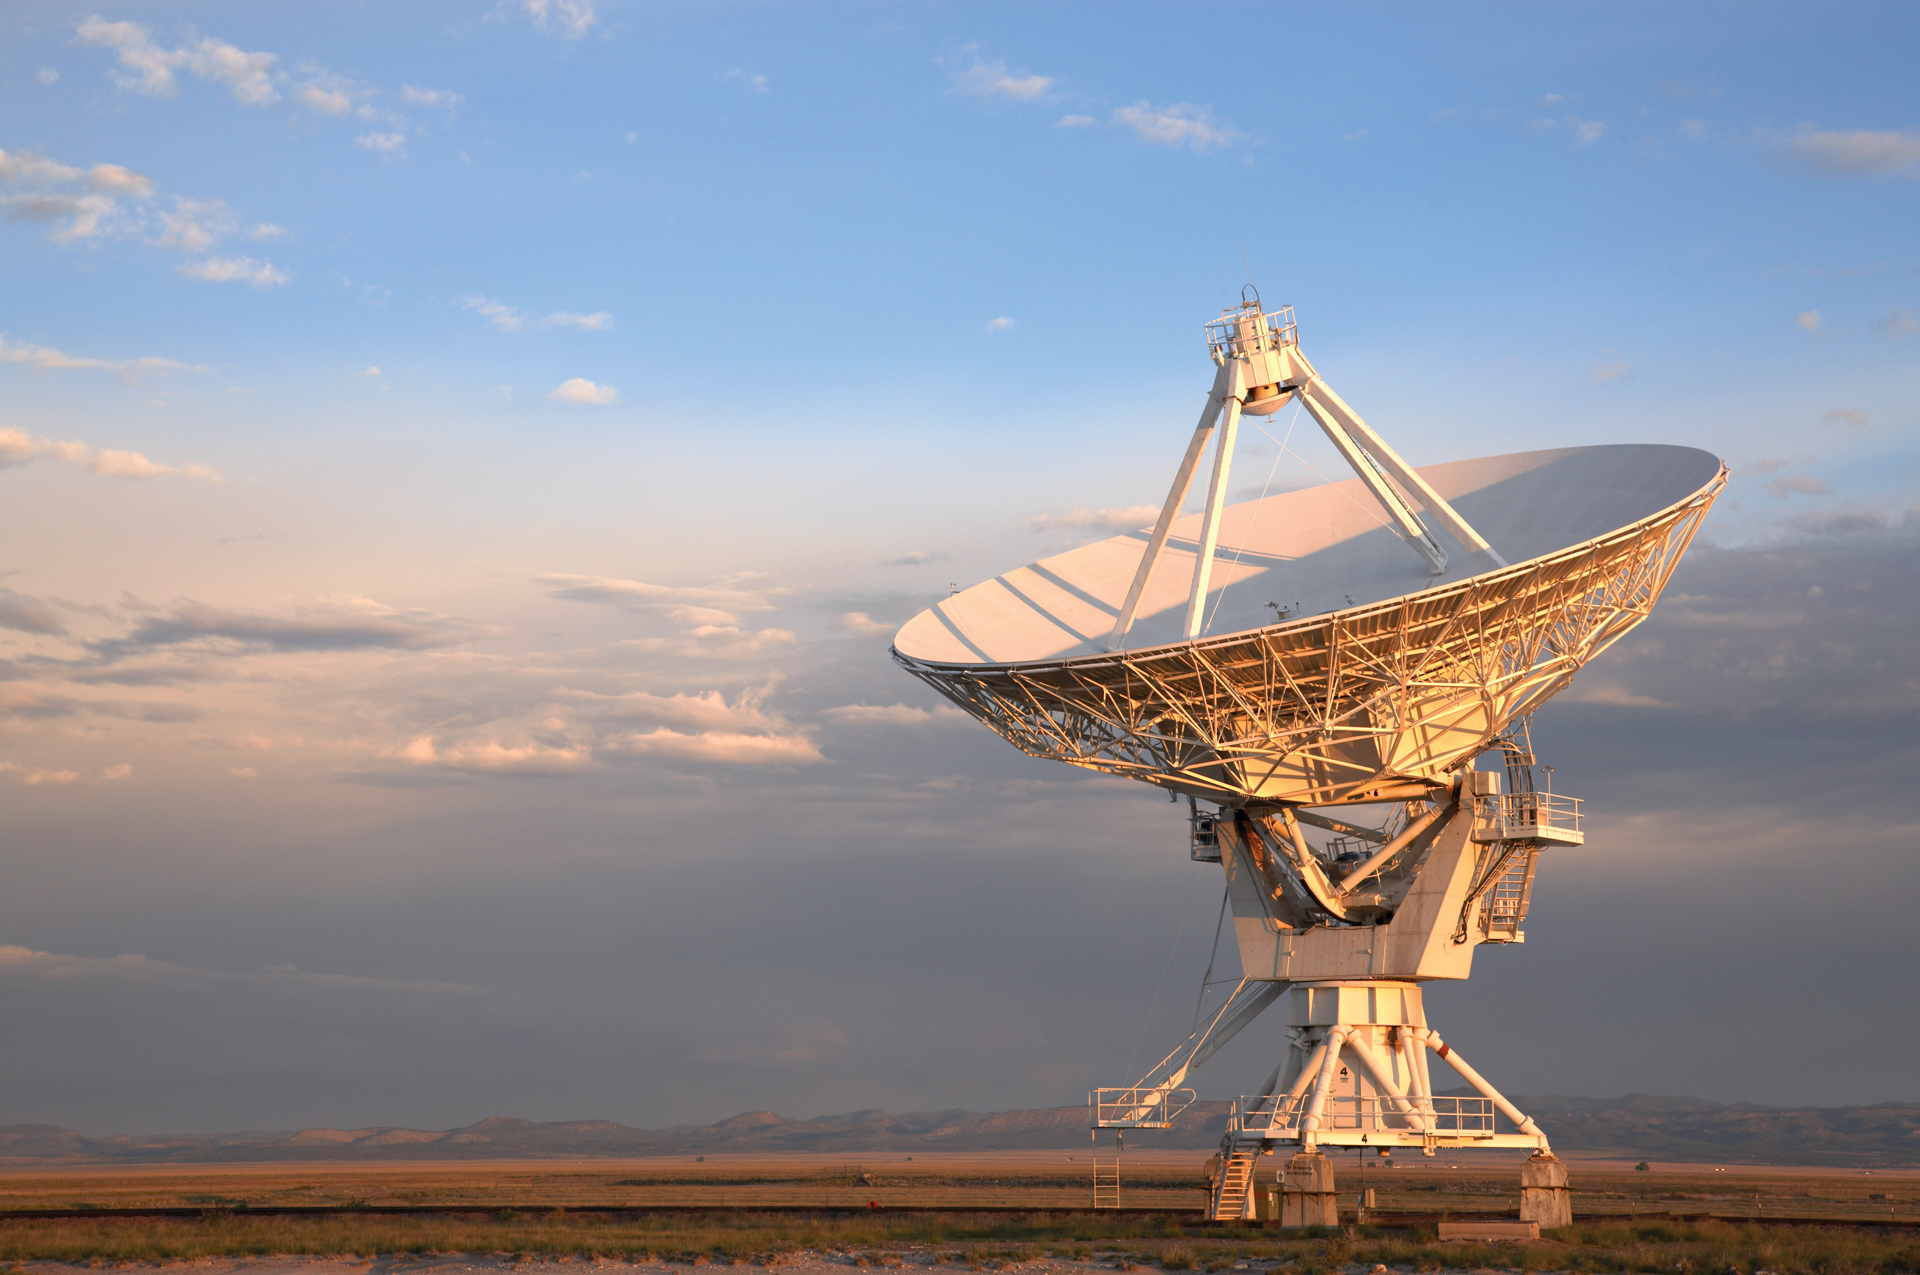

VLA Lone Antenna Near Sunset

Credit: NRAO/AUI/NSF